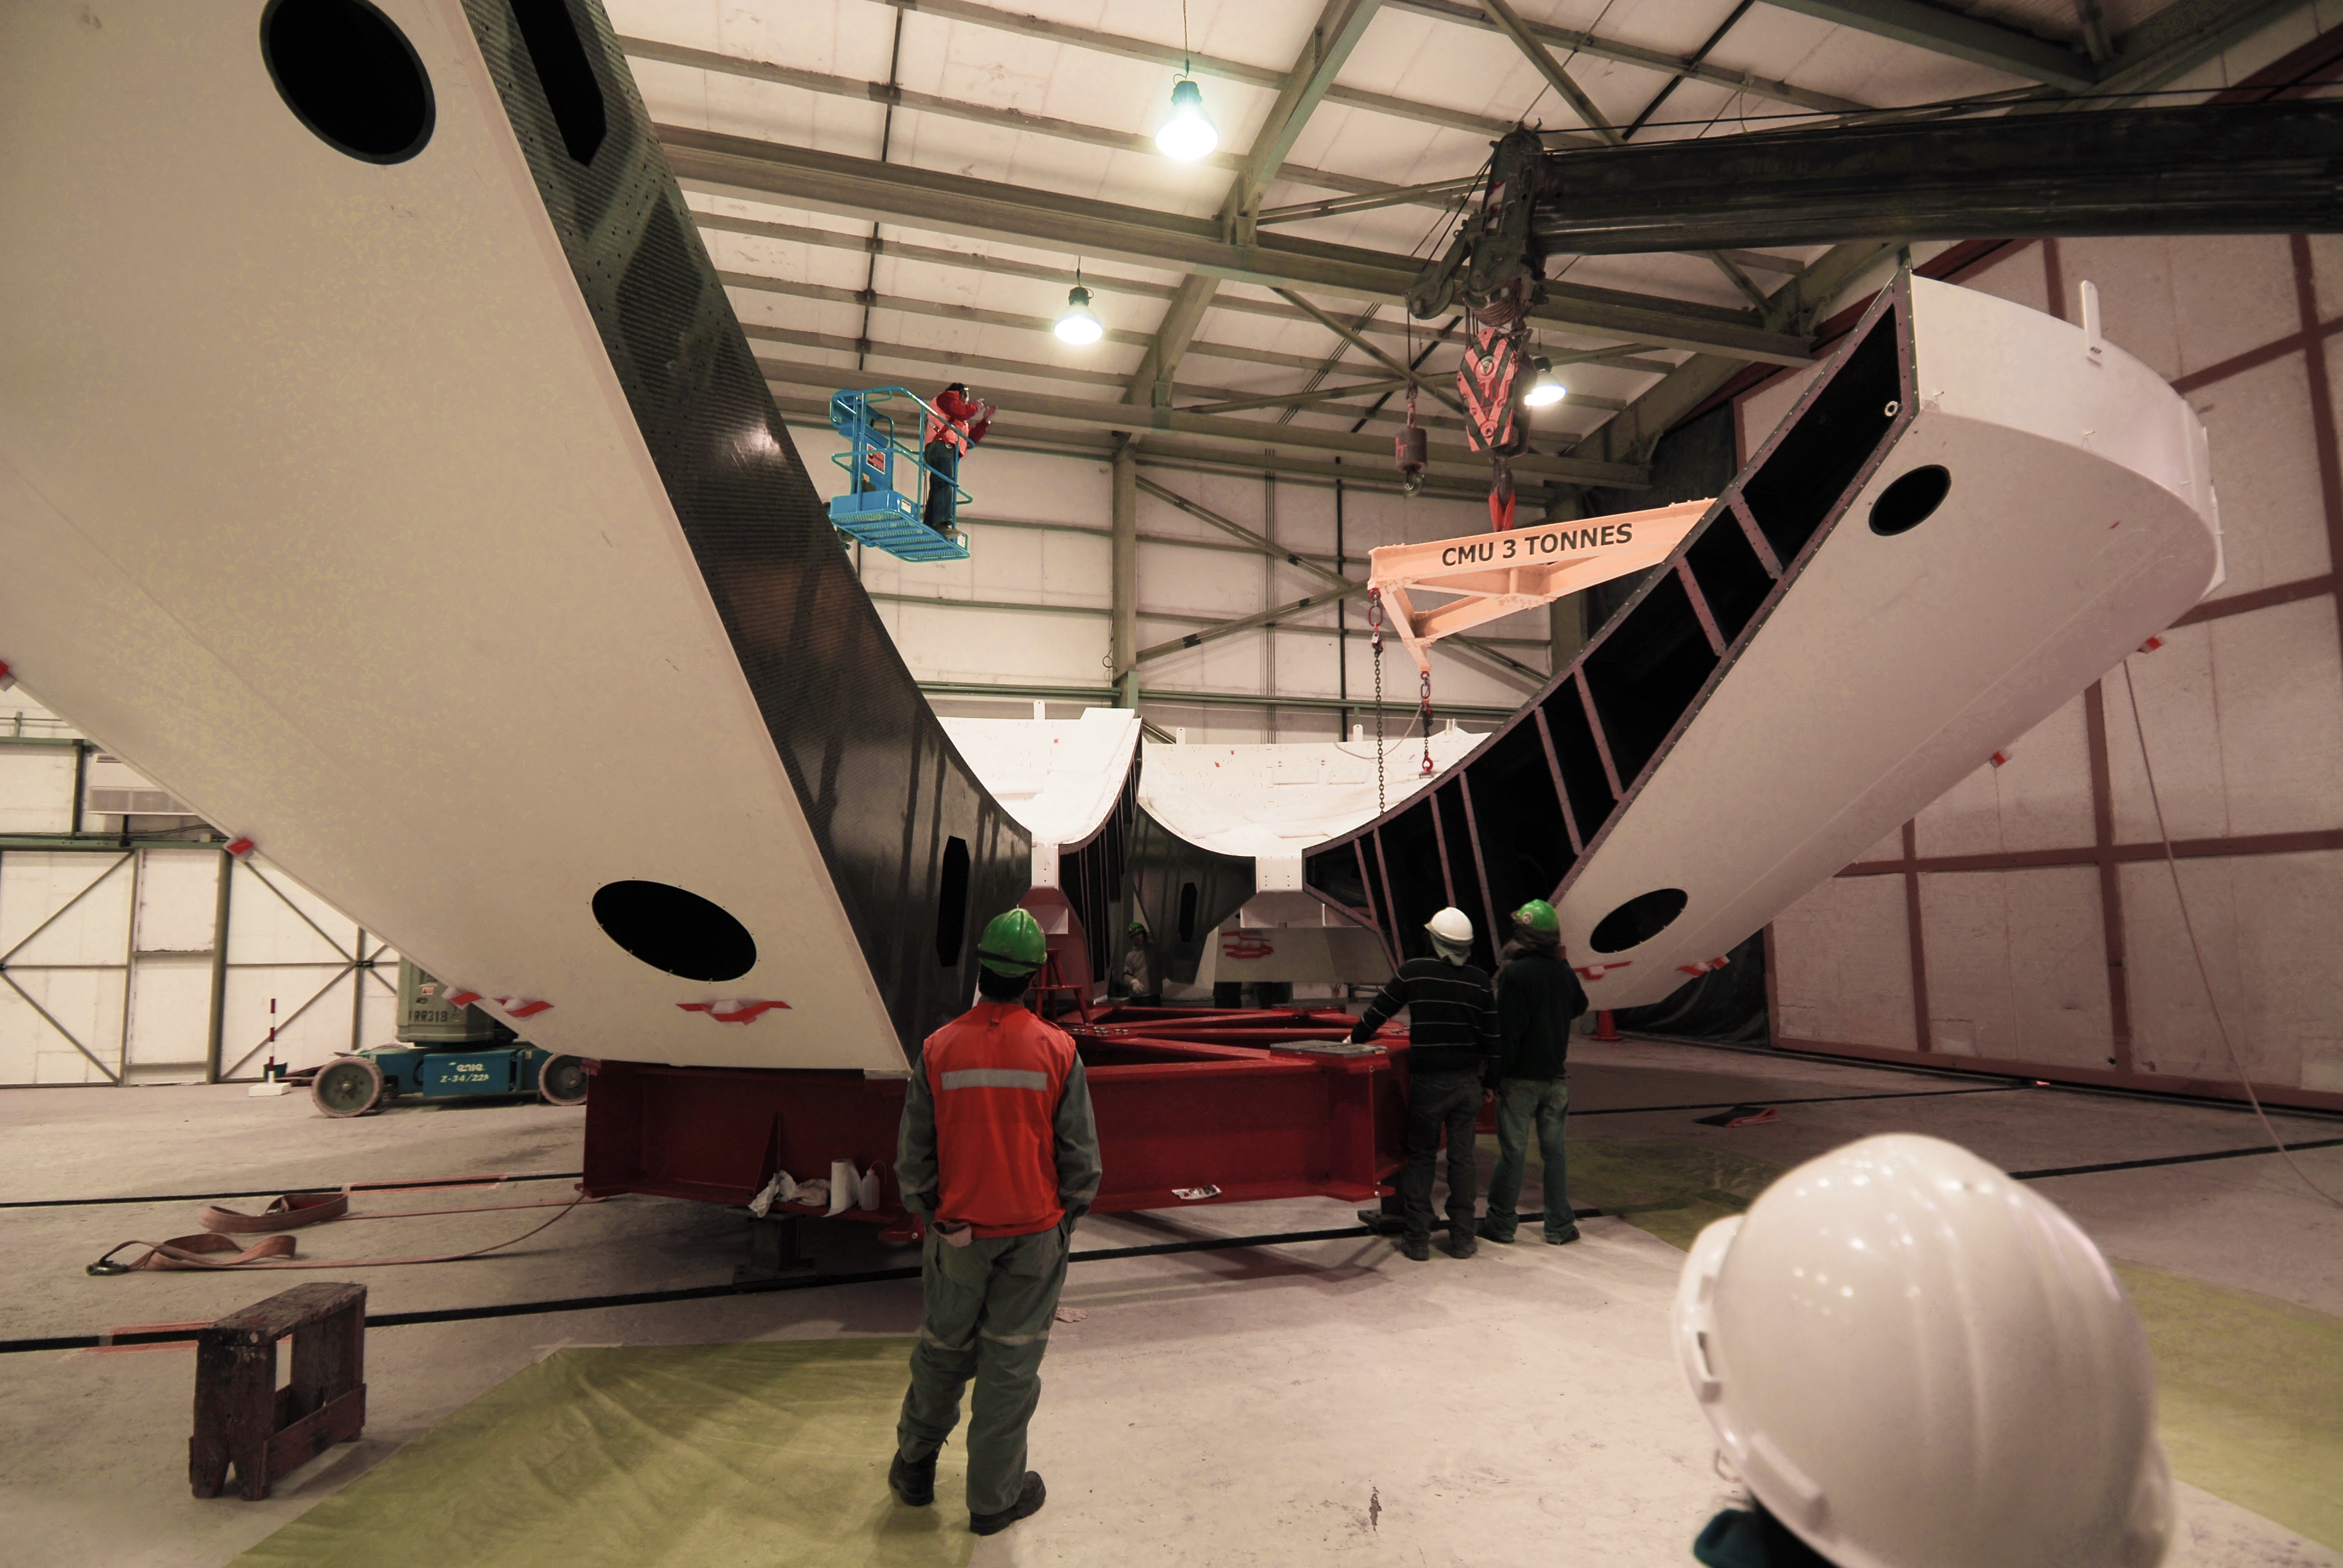

Assembly of the first backup structure

The first Backup Structure (BUS) for a European antenna is assembled at the ALMA Operations Support Facility (OSF). The BUS supports the dish, the collecting surface of the antenna. These structures, 12 metres in diameter each, are transported divided in two halves, which are joined later, as part of the assembly process. ALMA is initially composed of a main array of fifty 12-metre antennas and an additional compact array of four 12-metre and twelve 7-metre antennas, to observe the Universe at millimetre and submillimetre wavelengths. ALMA is currently under construction at 5000 metres altitude on the Chajnantor plateau, in the Chilean Andes.

Credit: ALMA (ESO/NAOJ/NRAO)/S. Stanghellini (ESO)